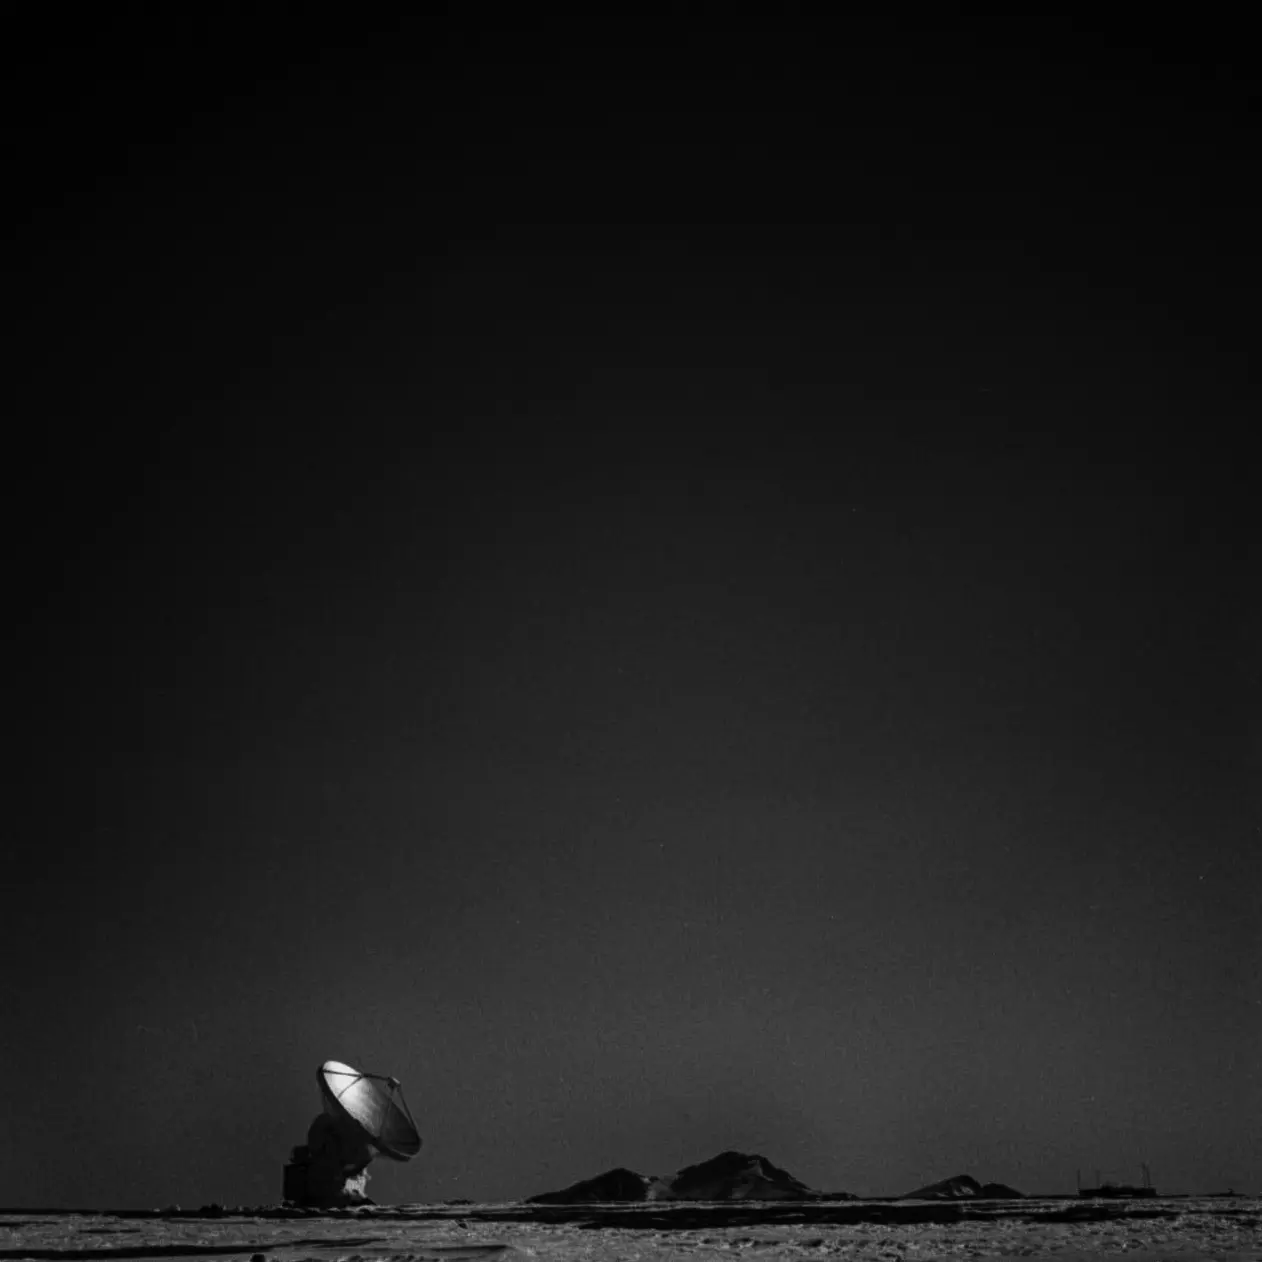

American antenna, Chajnantor

American antenna, Chajnantor. Analog photography.

Credit: Ralph Bennett - ALMA (ESO/NAOJ/NRAO)